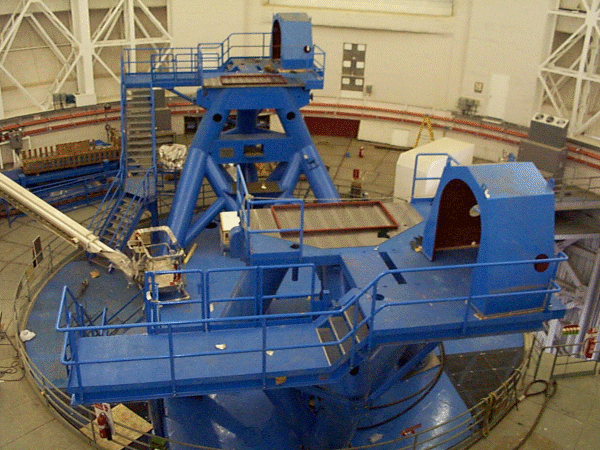

Installing the second mount column on the Gemini South telescope. Mid-August 1999

Credit: International Gemini Observatory/AURA